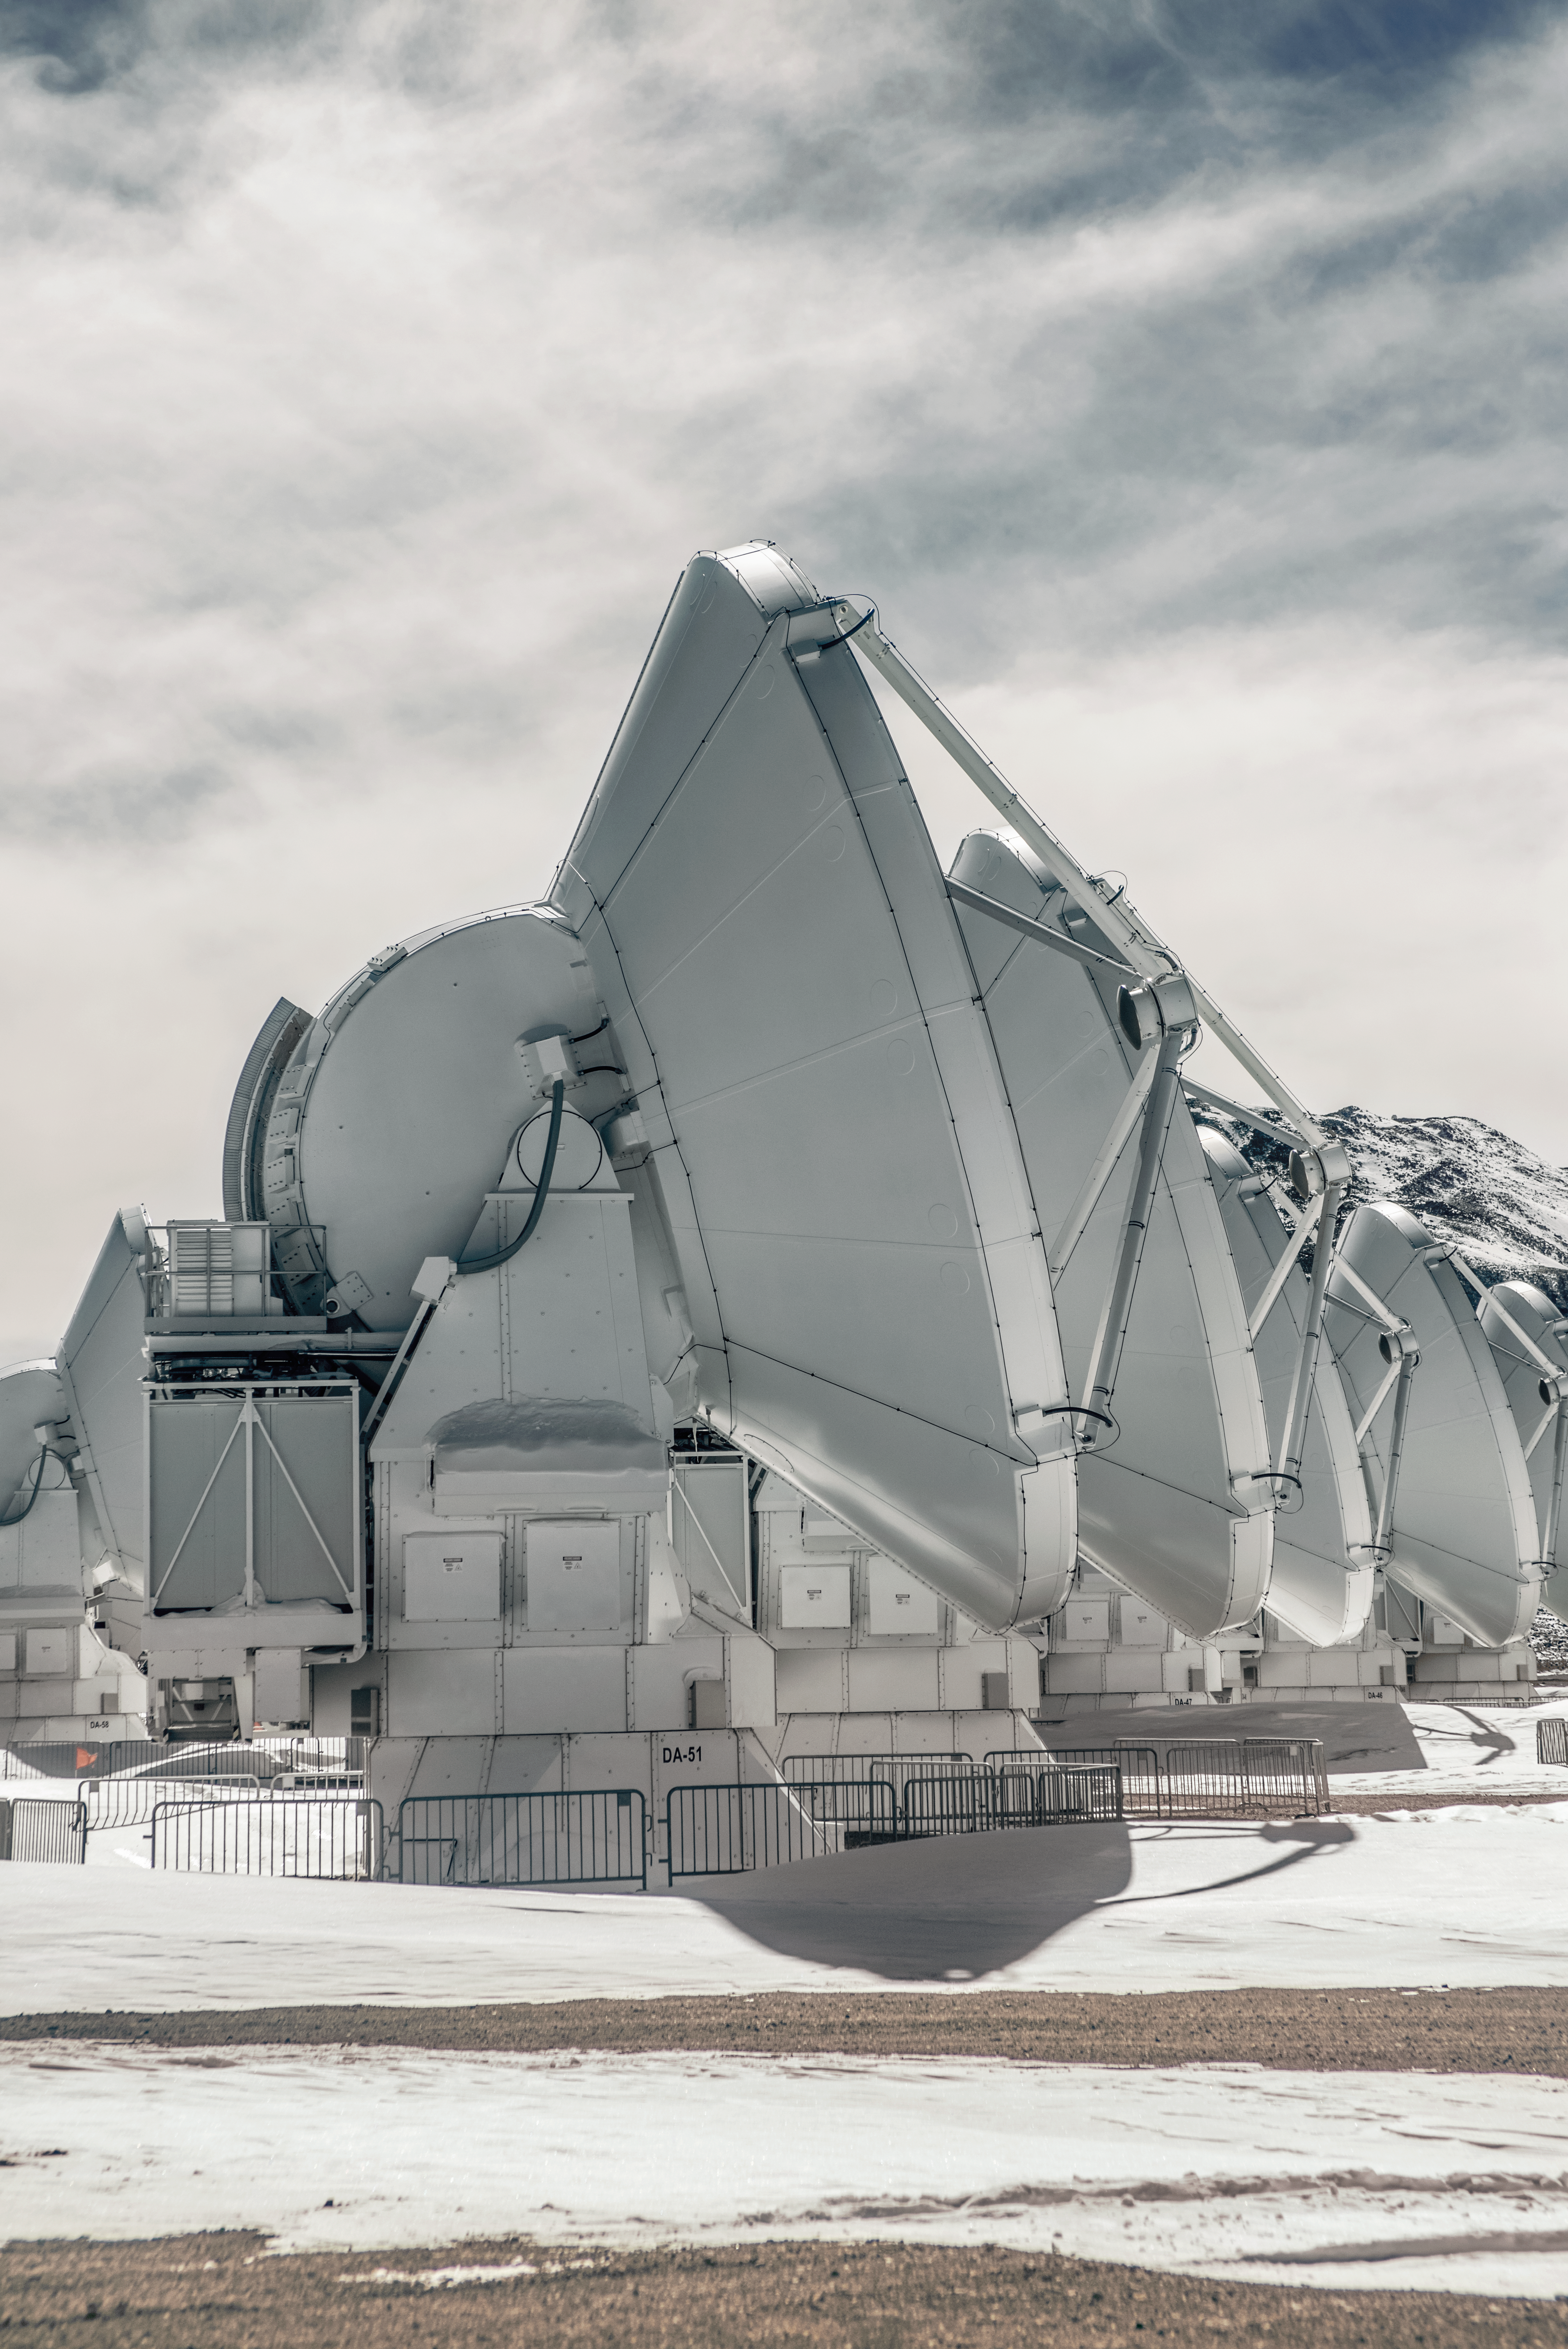

ALMA's too Hoth to handle

Although it resembles a scene from a Star Wars movie, this image is of the very real telescope ALMA (Atacama Large Milimeter/submilimeter Array), located on the remote and hostile Chajnantor Plain in the Chilean desert. Astronomers and other staff visiting it face hostile conditions, including extreme temperatures, low humidity, and air so thin workers have to use oxygen tanks to supplement their breathing. Working onsite takes special preparation and medical examinations, but even with those measures the engineers, scientists, and support staff of ALMA have to carefully monitor their health and safety on Chajnantor.

However, all these hardships are are worthwhile. ALMA is the Earth's largest ground-based astronomical project, consisting of 66 antenas that can be spread as far as sixteen kilometres apart. It focuses on observing cooler objects in the universe, locating specific elements and molecules in clouds of gas and dust, as well as imaging the earliest galaxies. That makes it Earth's current best chance to find evidence of life in a galaxy far far away — should it really exist.

Credit: S. Otarola/ESO